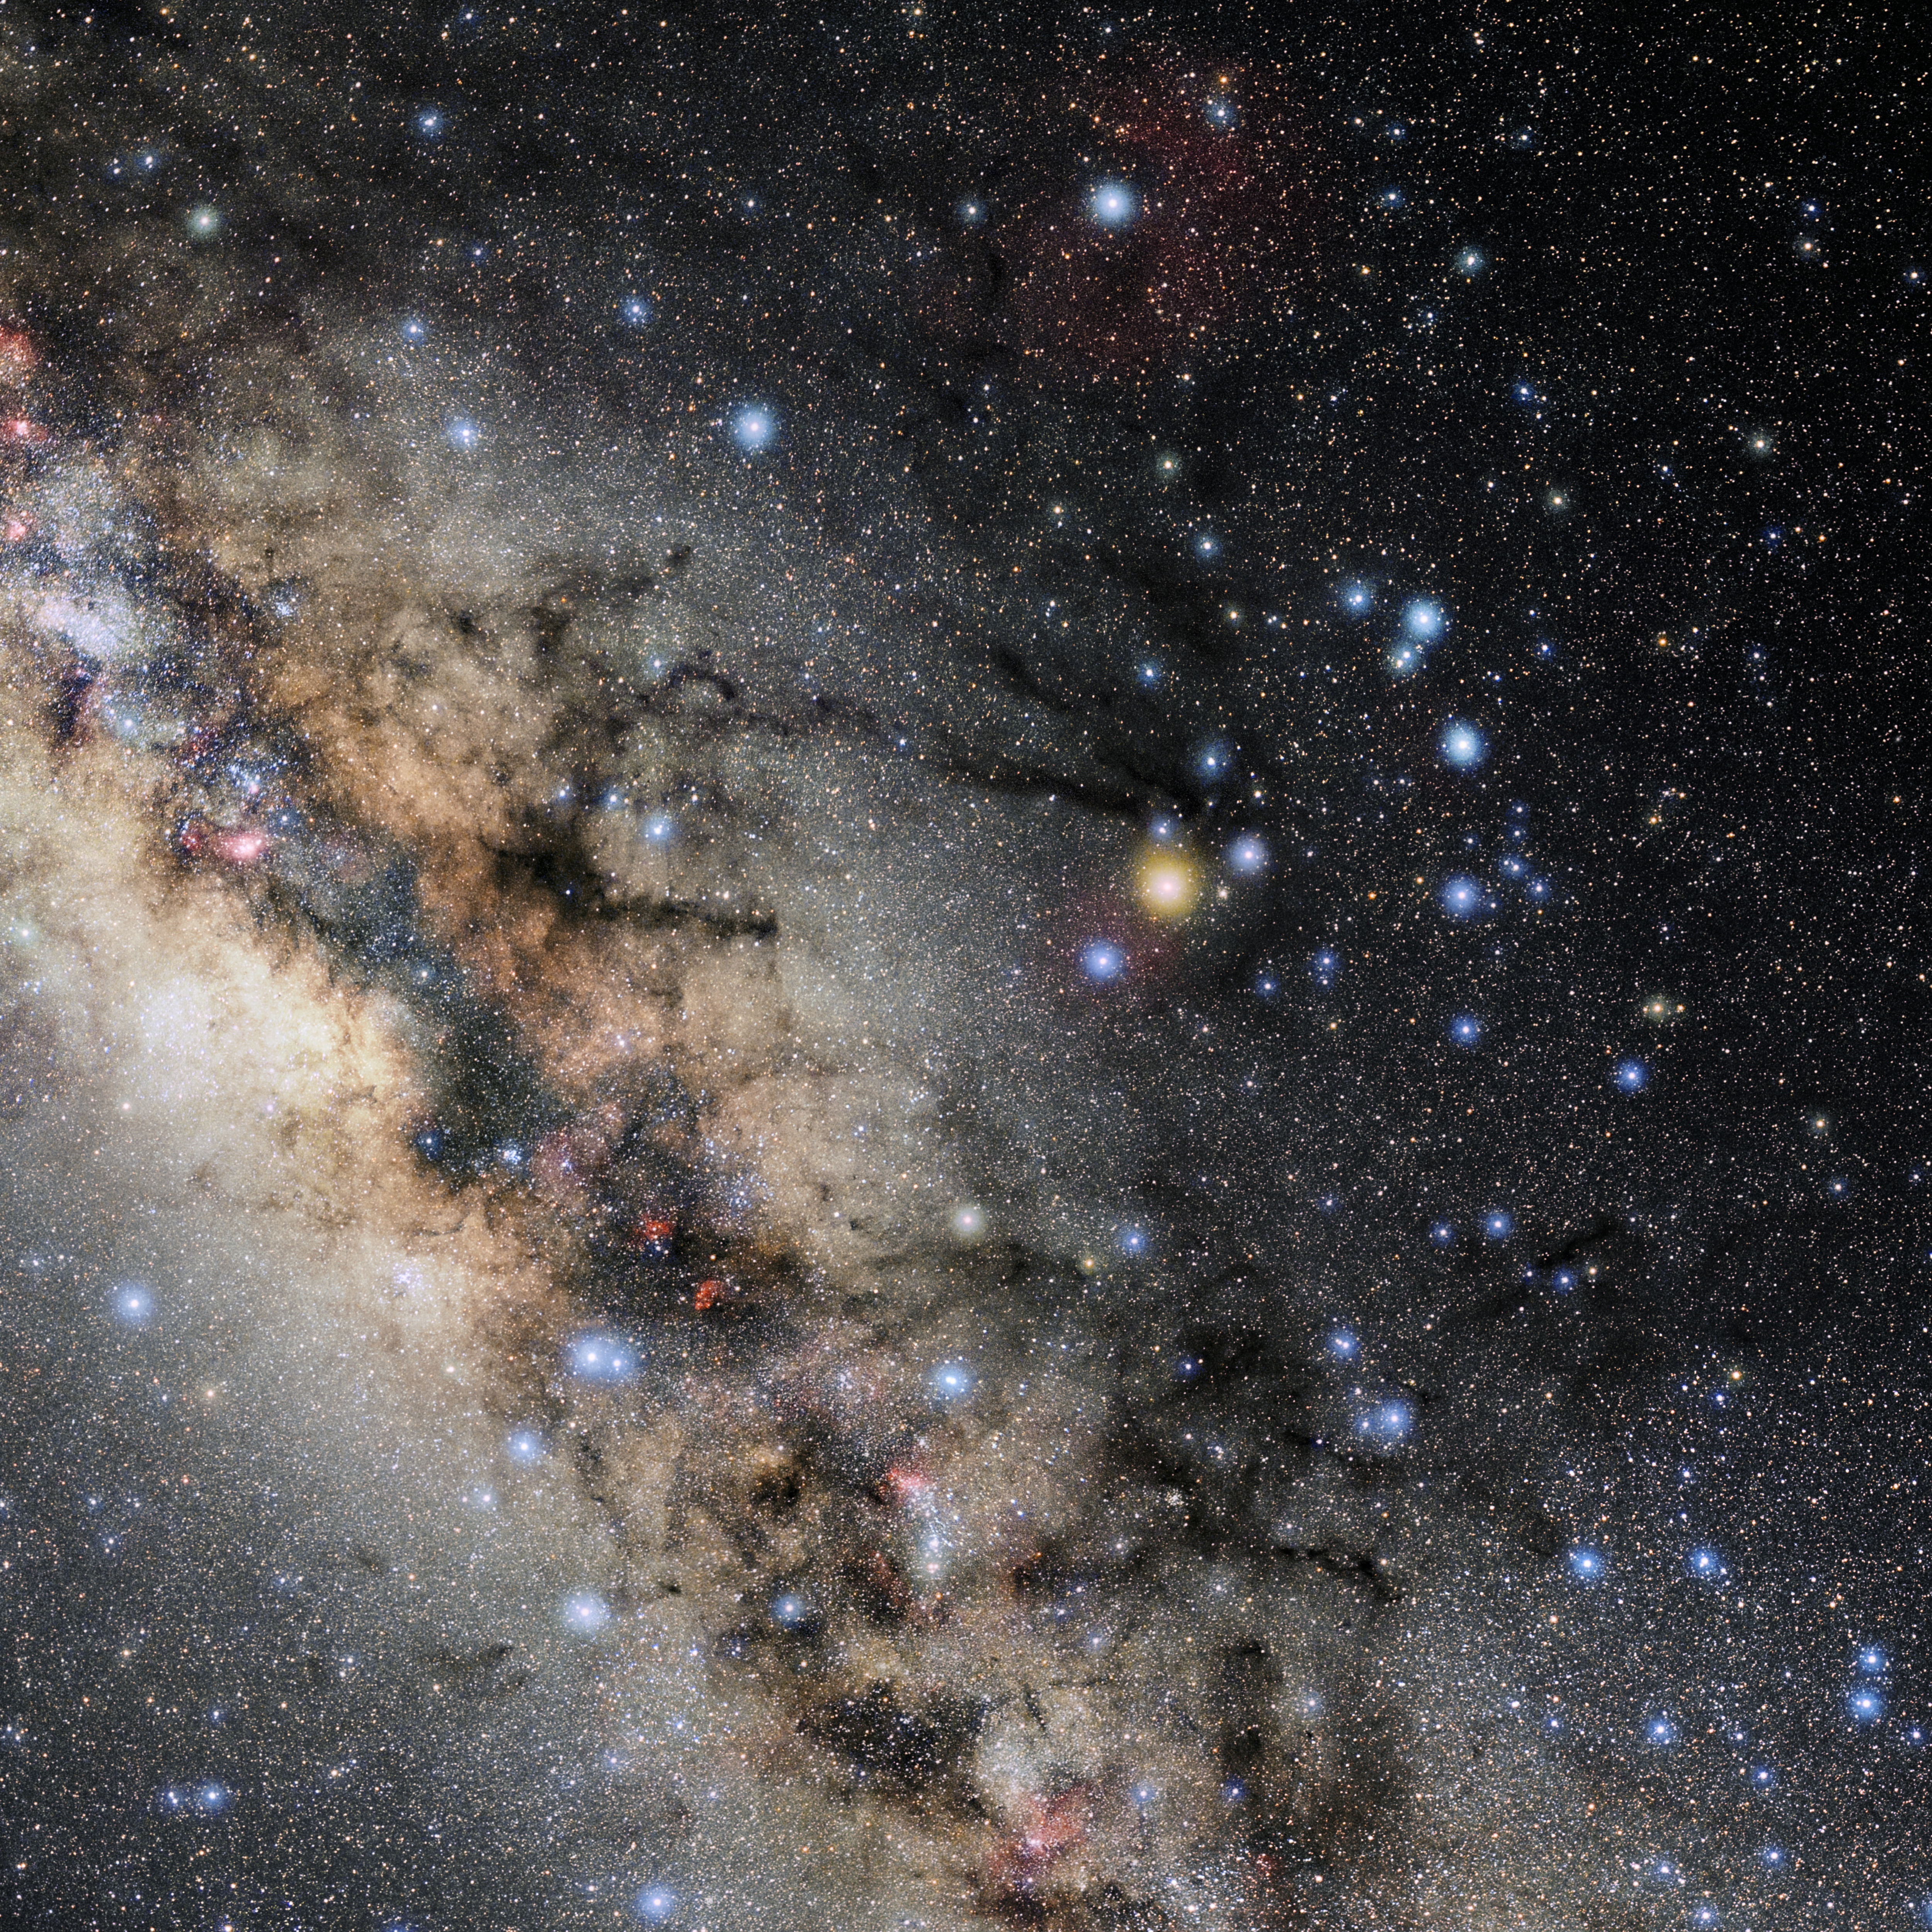

Scorpius

Photo of the constellation Scorpius produced by NOIRLab in collaboration with Eckhard Slawik, a German astrophotographer. Here is the annotated version.

Credit: E. Slawik/NOIRLab/NSF/AURA/M. Zamani